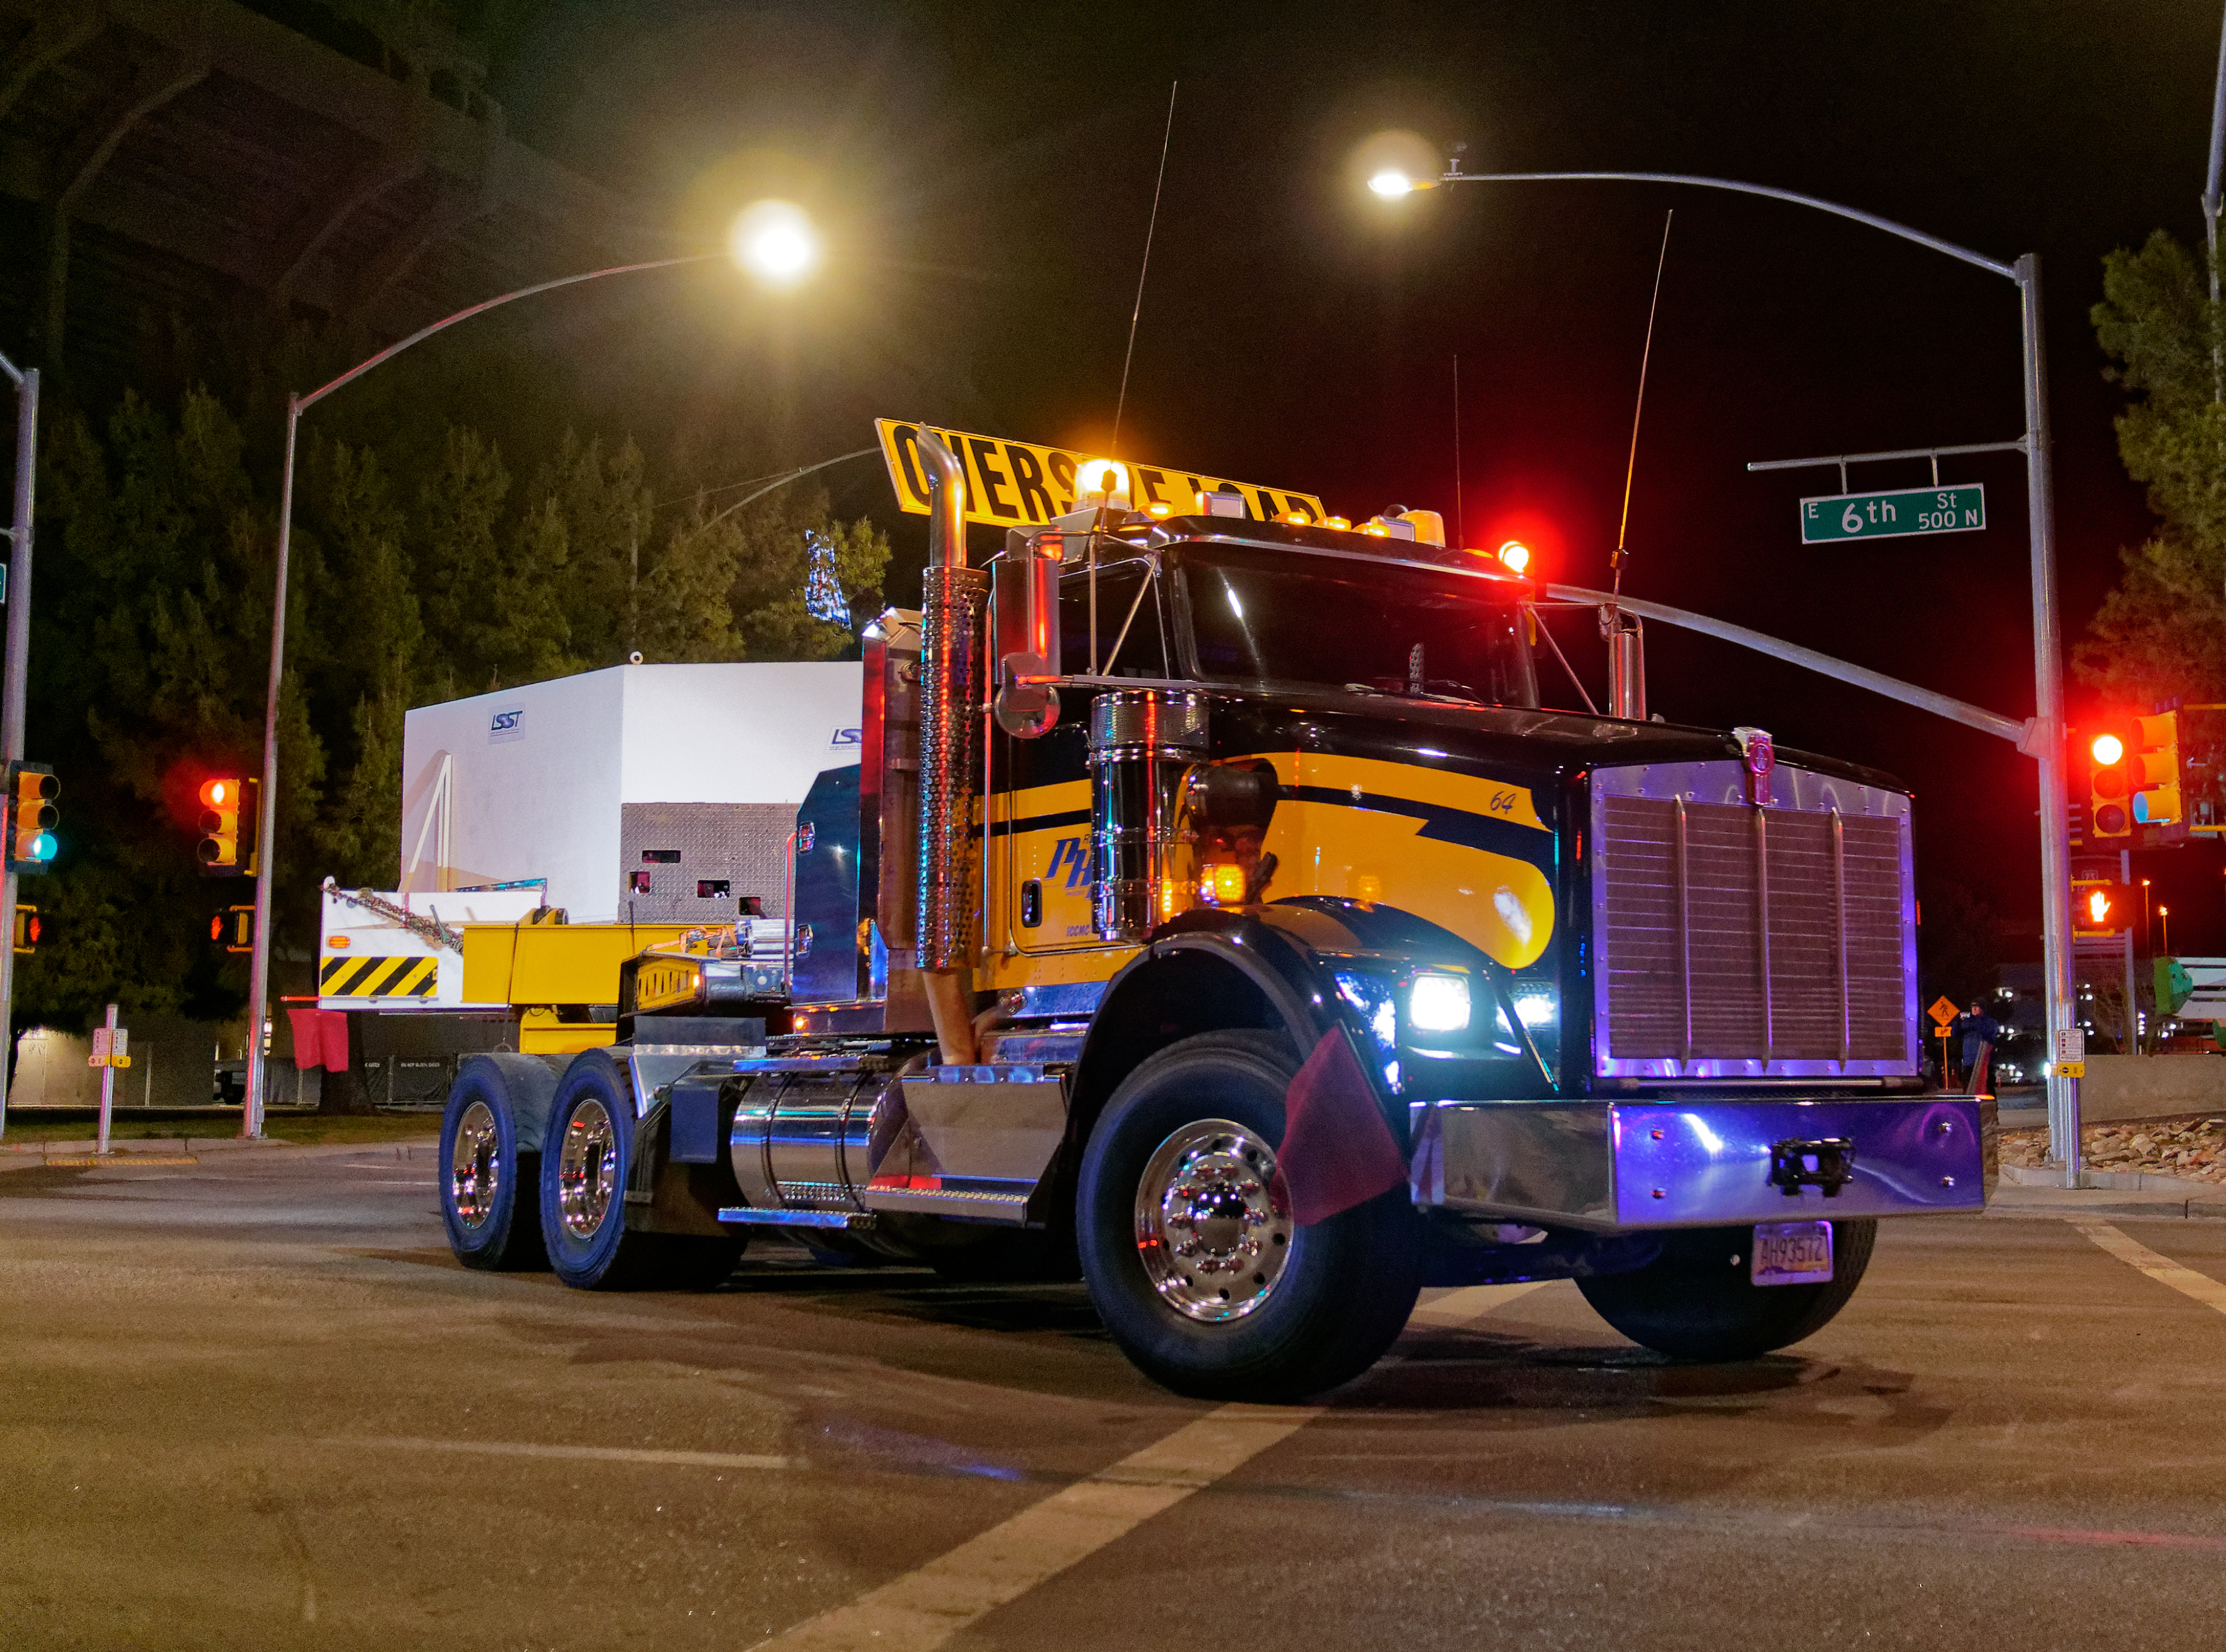

M1M3 Leaves Tucson

The LSST Primary/Tertiary Mirror (M1M3) left Tucson early this morning on a transport vehicle bound for Houston. With such a wide and fragile cargo load it will take about 10 days to make the trip! Read more at ow.ly/jp0V30o2SXM

Credit: Rubin Observatory/NSF/AURA